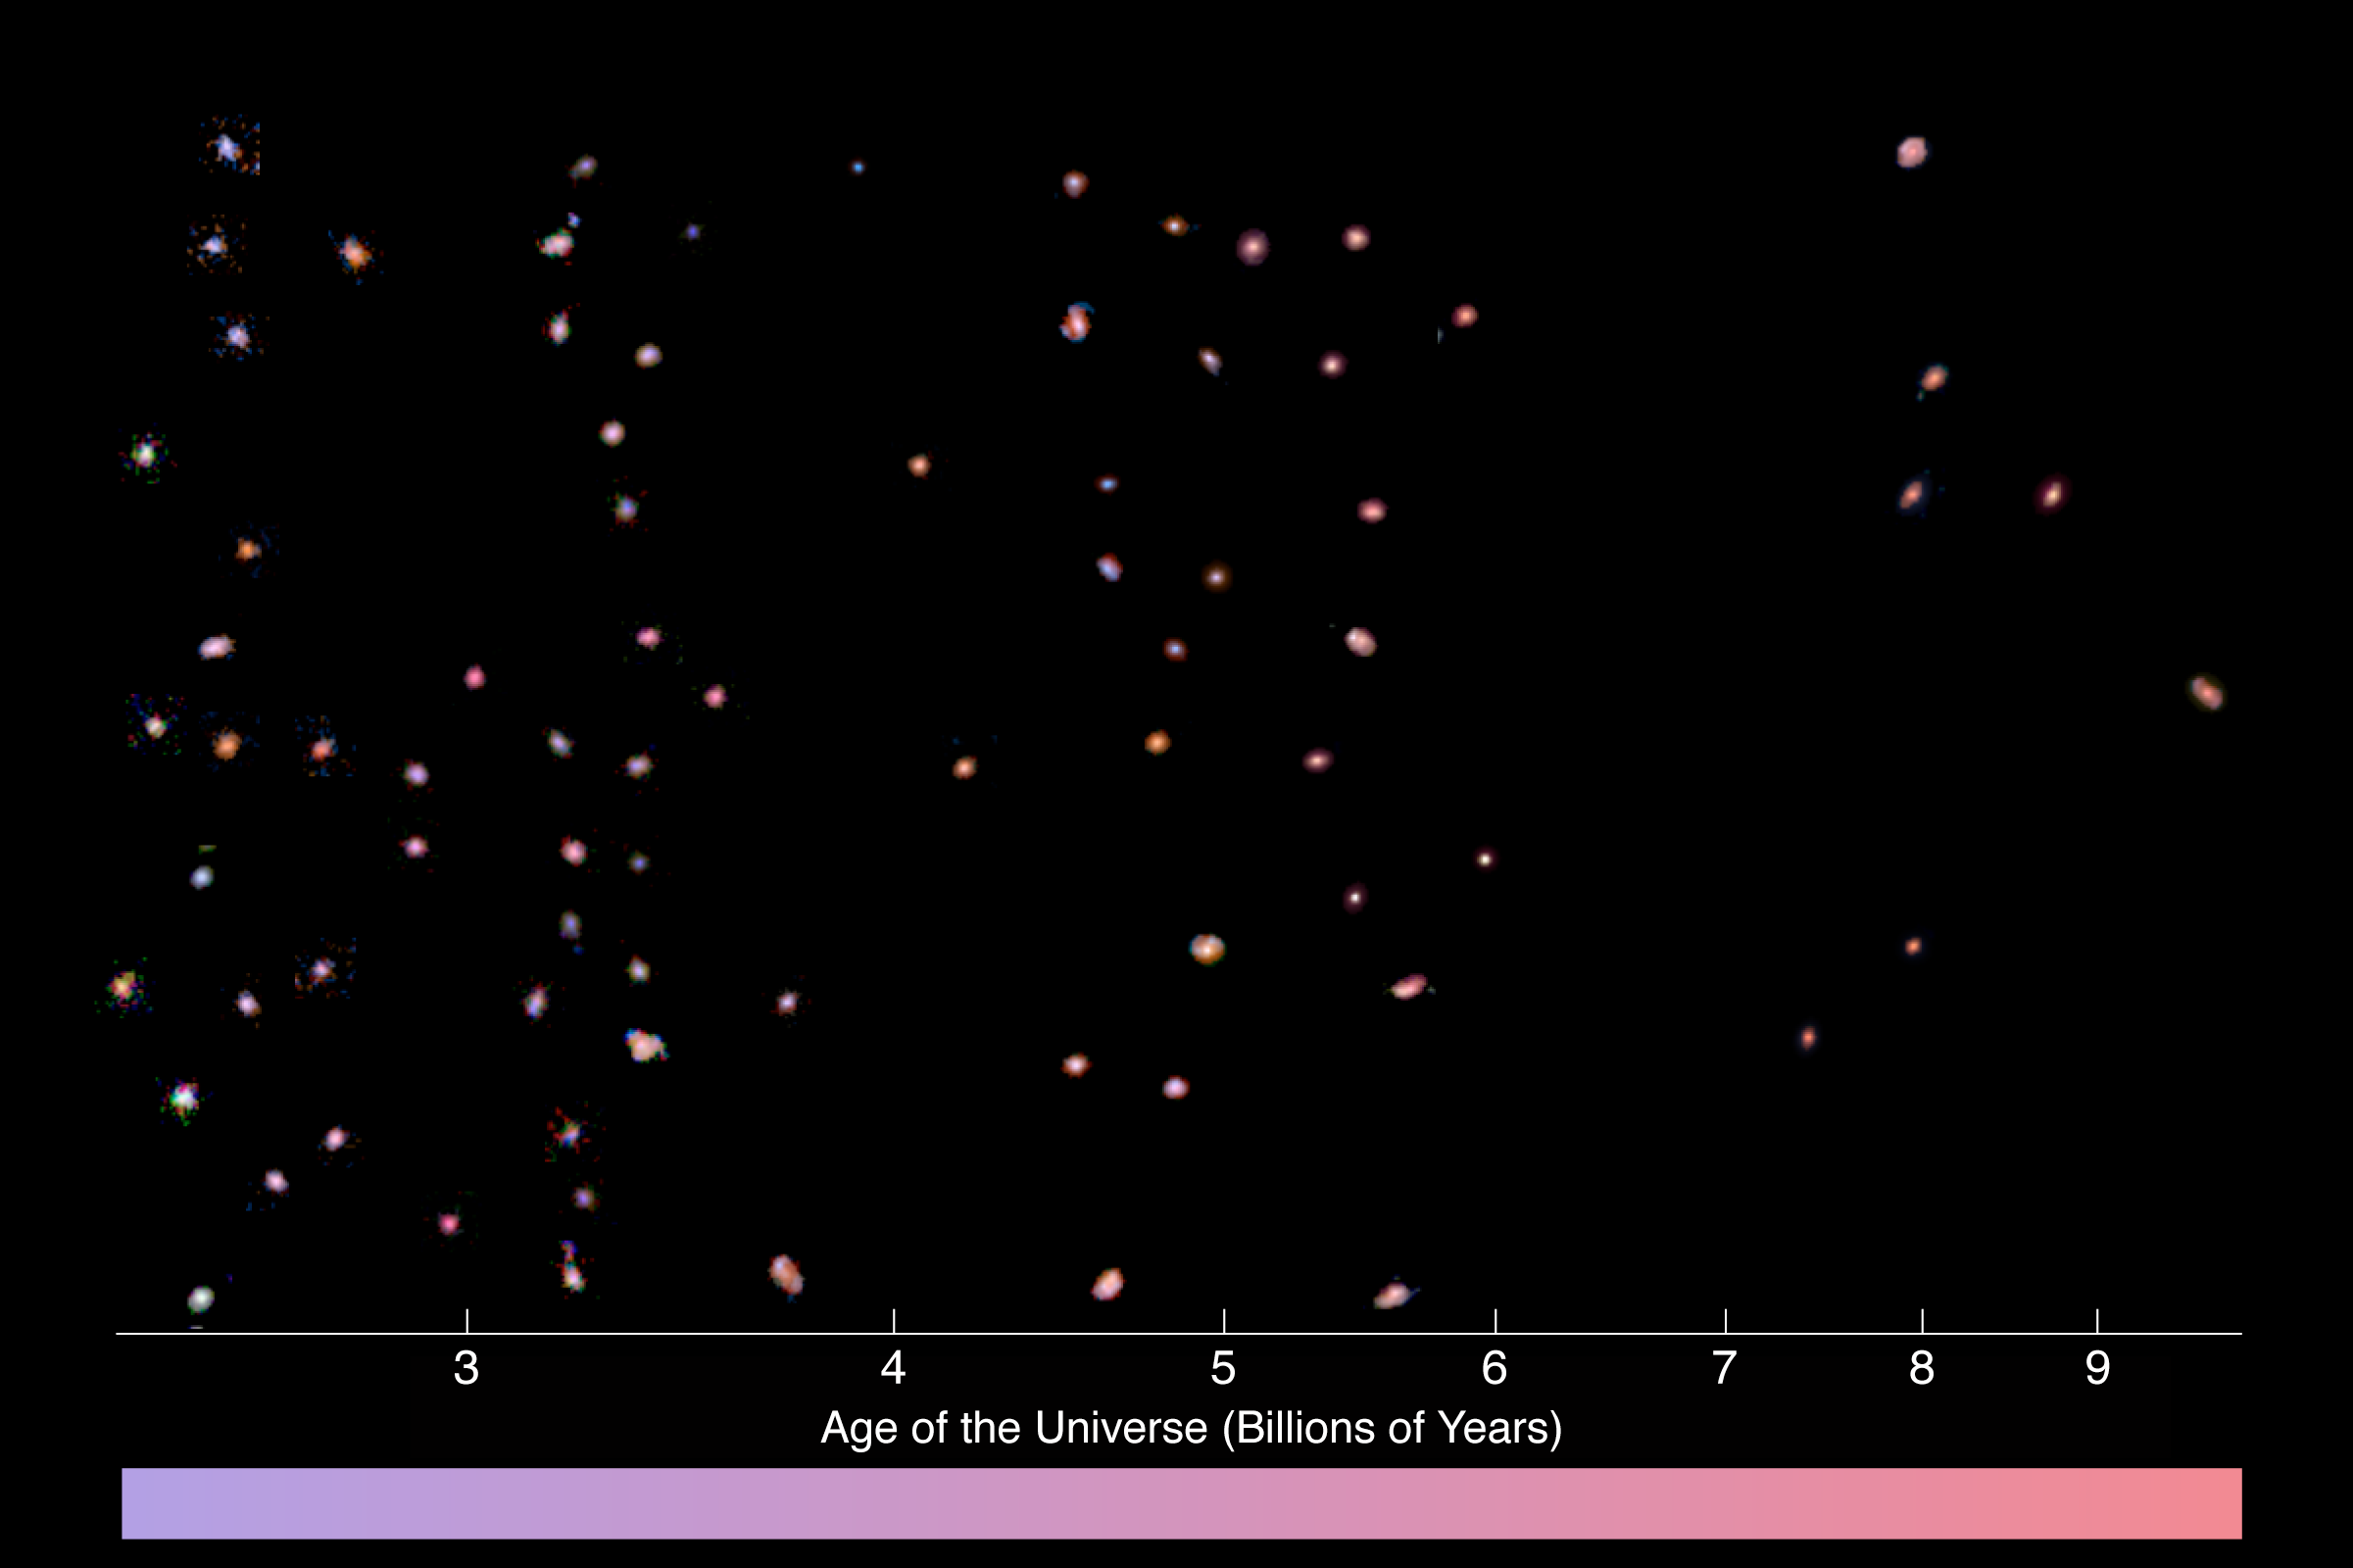

The evolving colour of the Universe

Set of three-colour images of intrinsically bright galaxies in the Hubble Deep Field South. The galaxies are arranged horizontally by the age of the Universe when the light left each object. For reference, the Universe is now 13.7 billion years old. The colours of the galaxies have had the effect of redshift removed. That is, the colours indicate the amount of light which is emitted at a given rest-frame wavelength, as observed by someone at the same redshift as each galaxy. These colours provide information about the ages of stars in the galaxies, where redder colours indicate older stars. At the bottom is shown how the mean colour of bright galaxies changes as the Universe gets older. The reddening in colour with time is due to the increasing mean age of the stars.

Credit: ESO